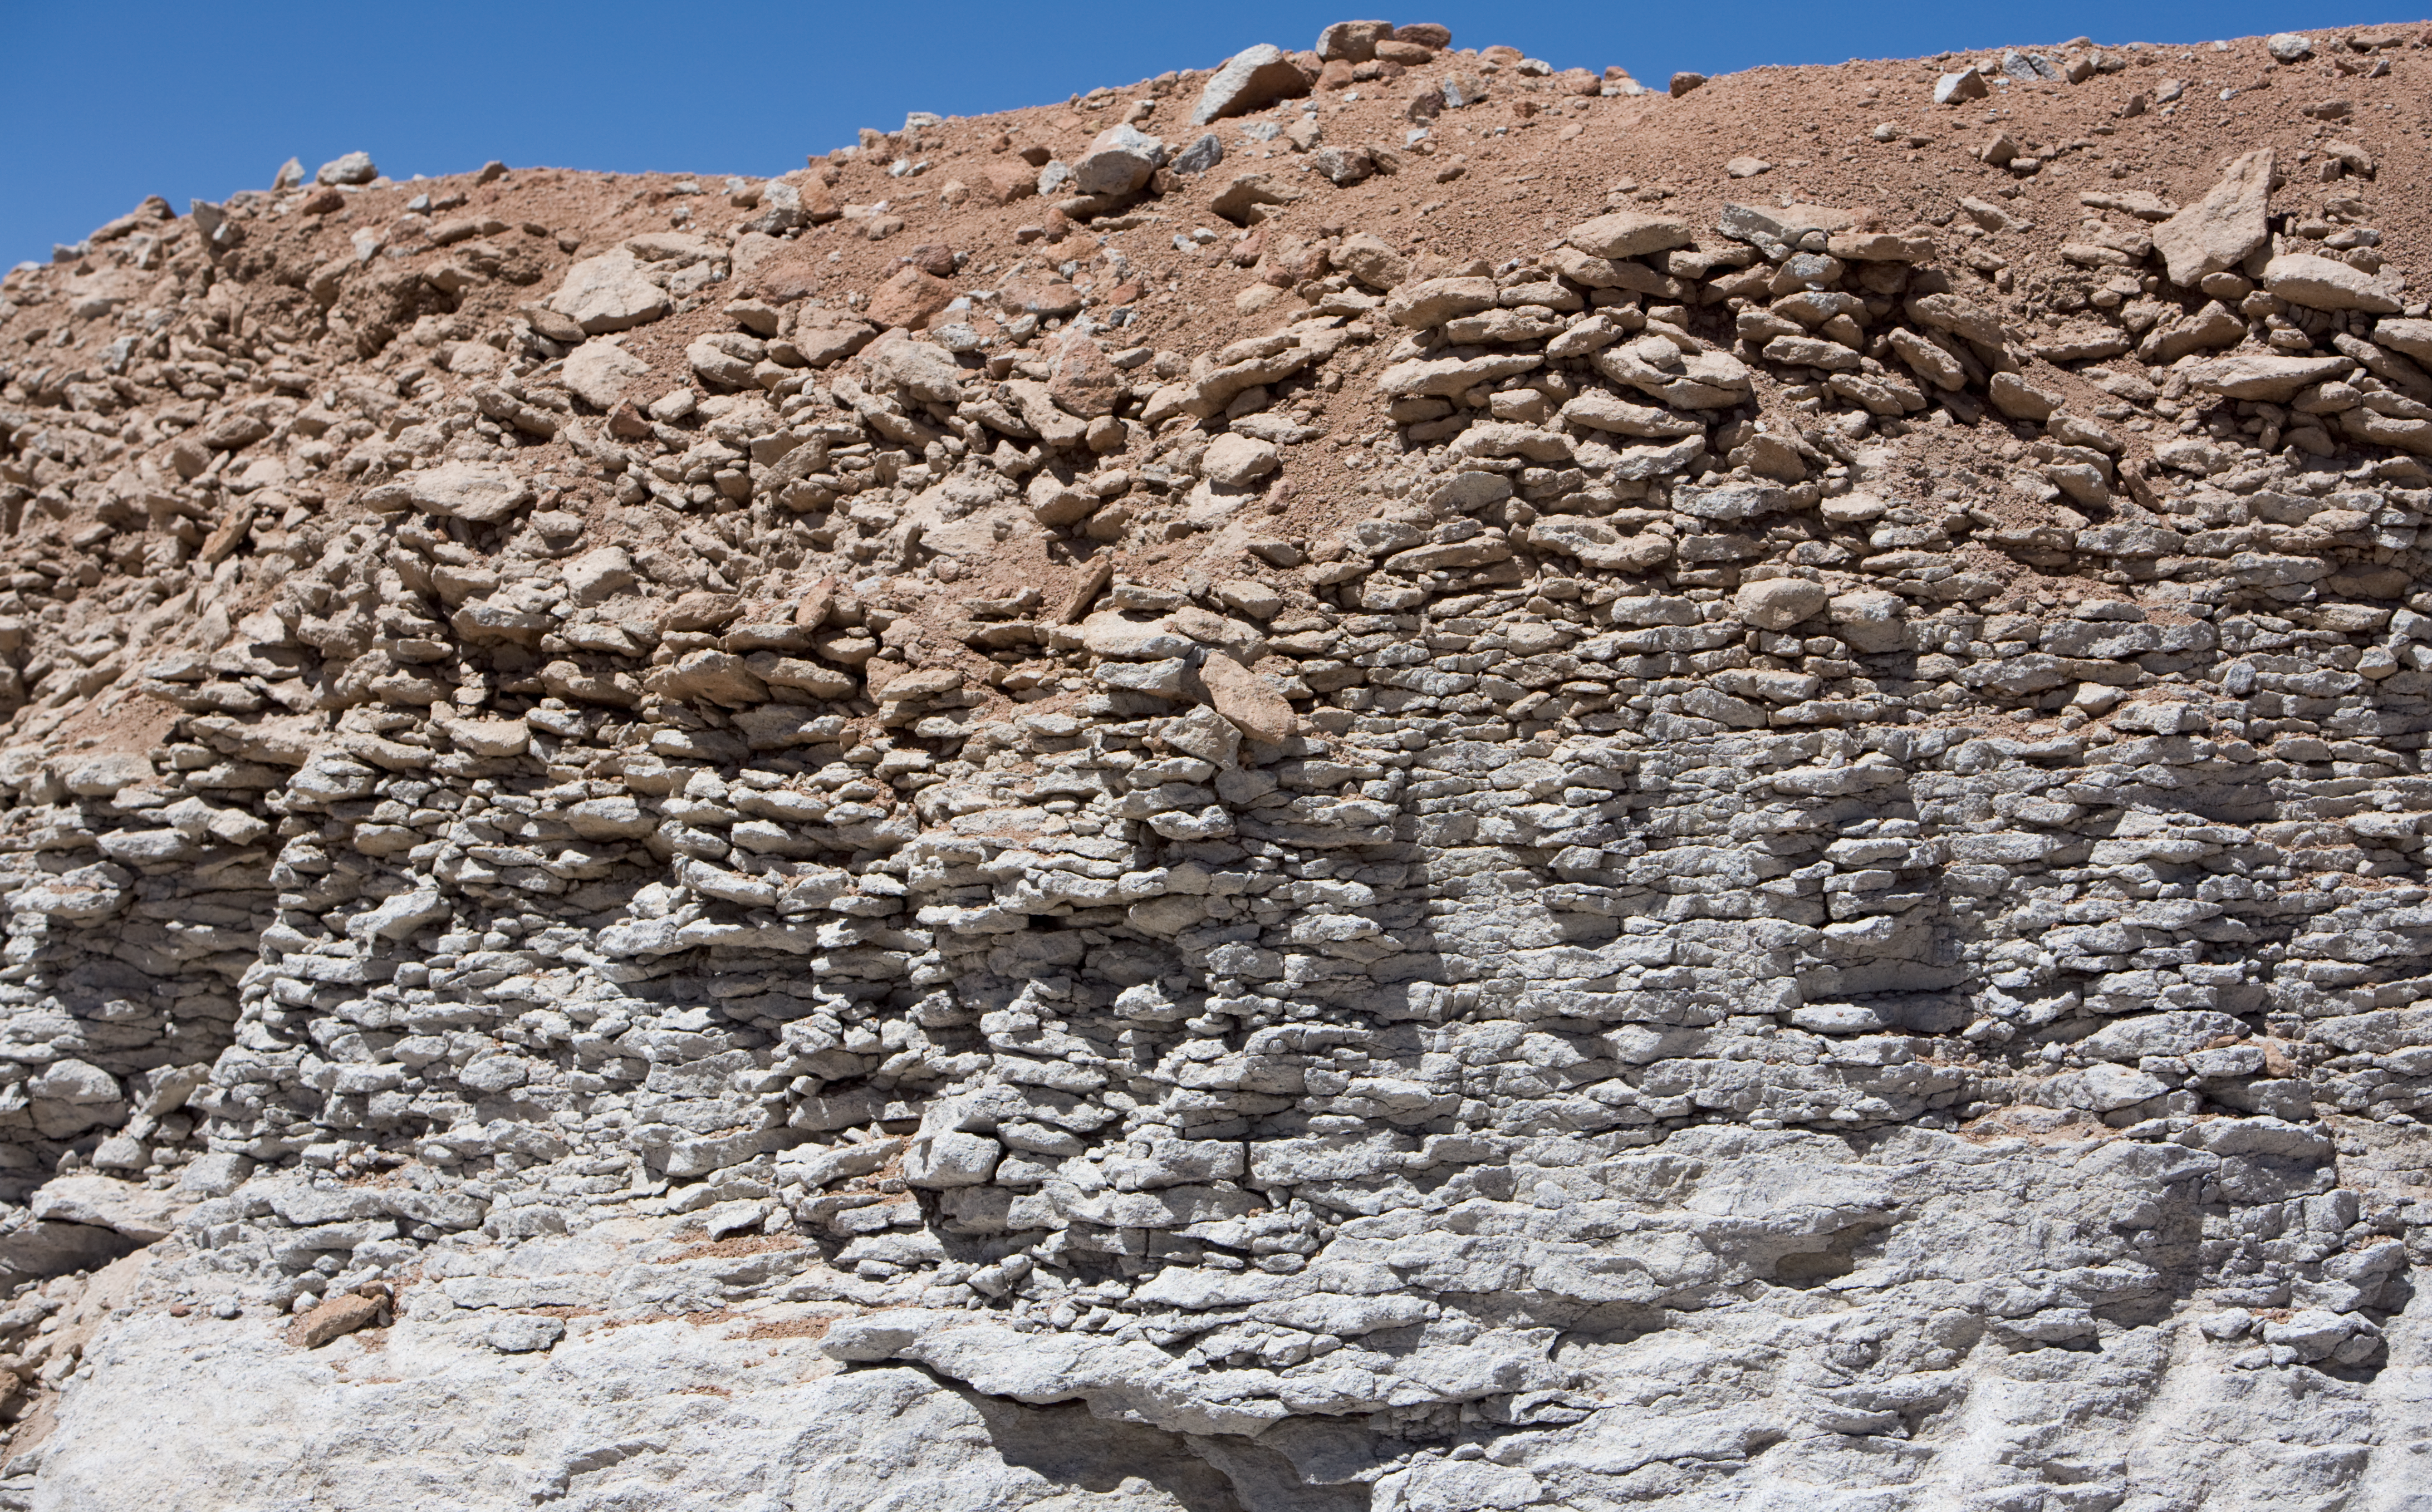

Layers in the ground revealed at Chajnantor

Layers in the ground, down to a few metres, are revealed by digging for ALMA construction on the Chajnantor plateau. Image taken in March 2009.

Credit: ALMA (ESO/NAOJ/NRAO)